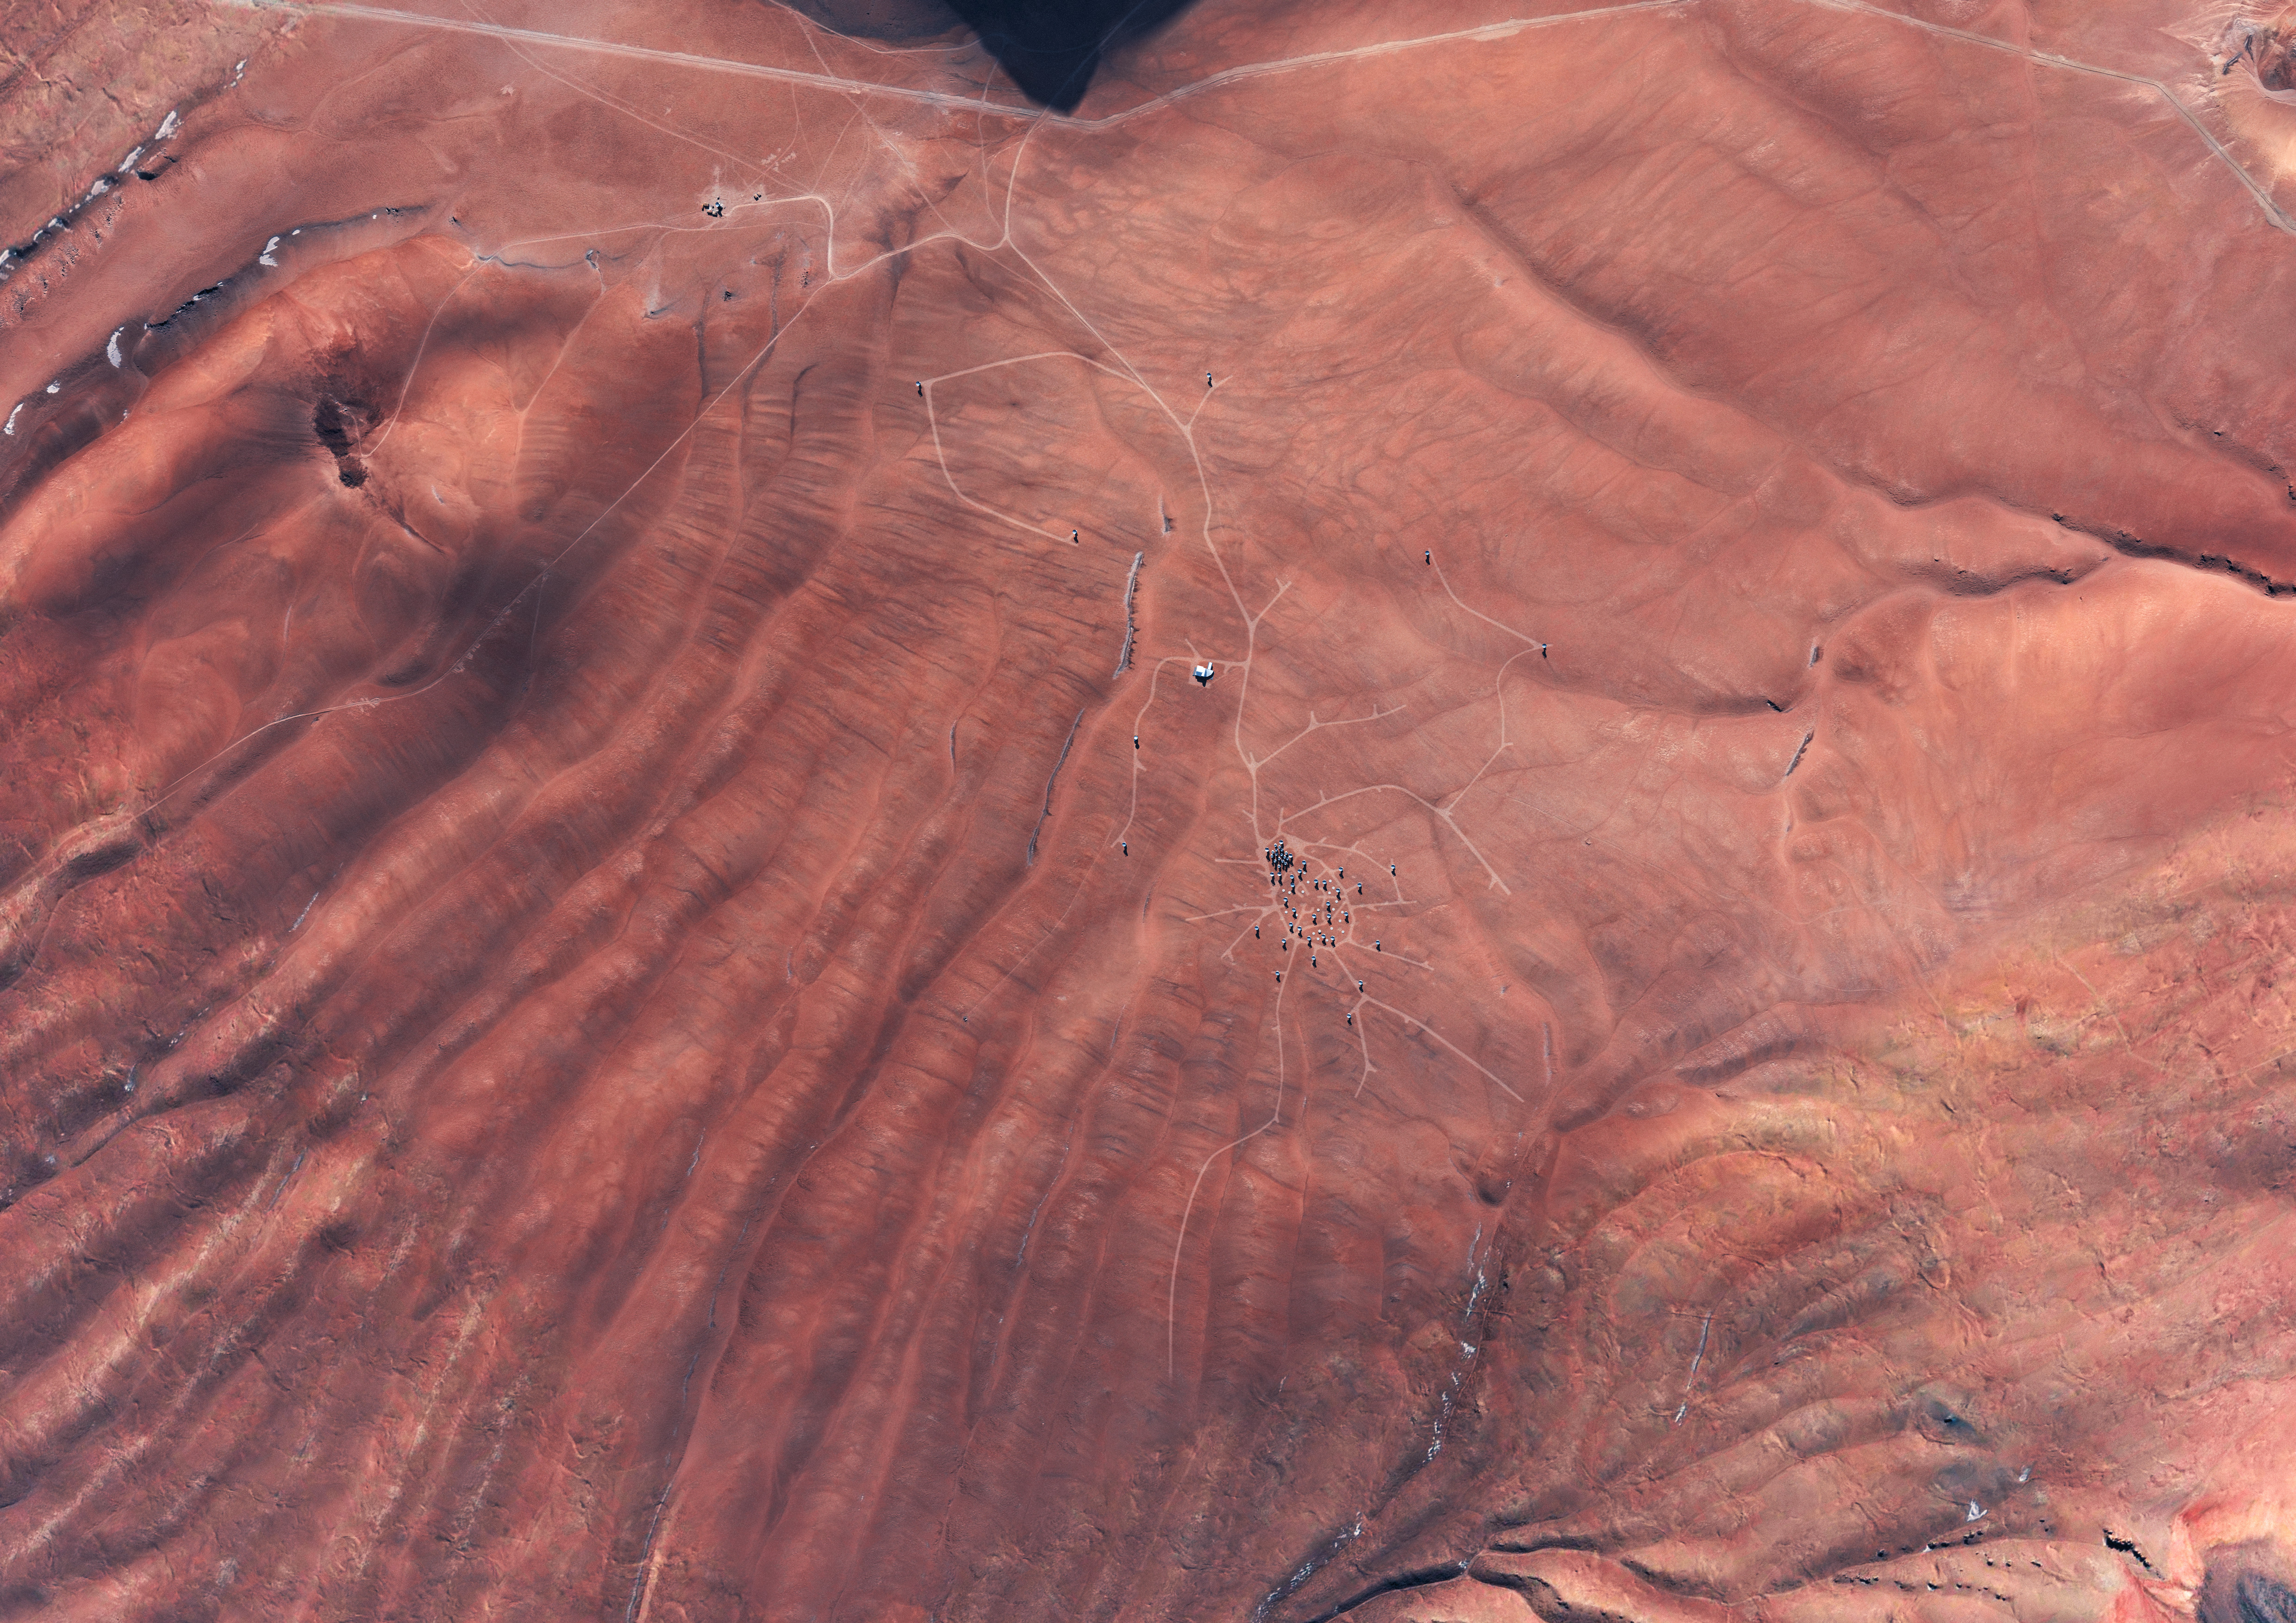

In this artistic rendering

In this artistic rendering (computer rendering), the ALMA set is seen in the Chajnantor Plateau in an extended configuration. The antennas, each weighing more than 100 tons, can be moved to different positions with transport vehicles built to order to reconfigure the set.

Credit: Calçada (ESO)